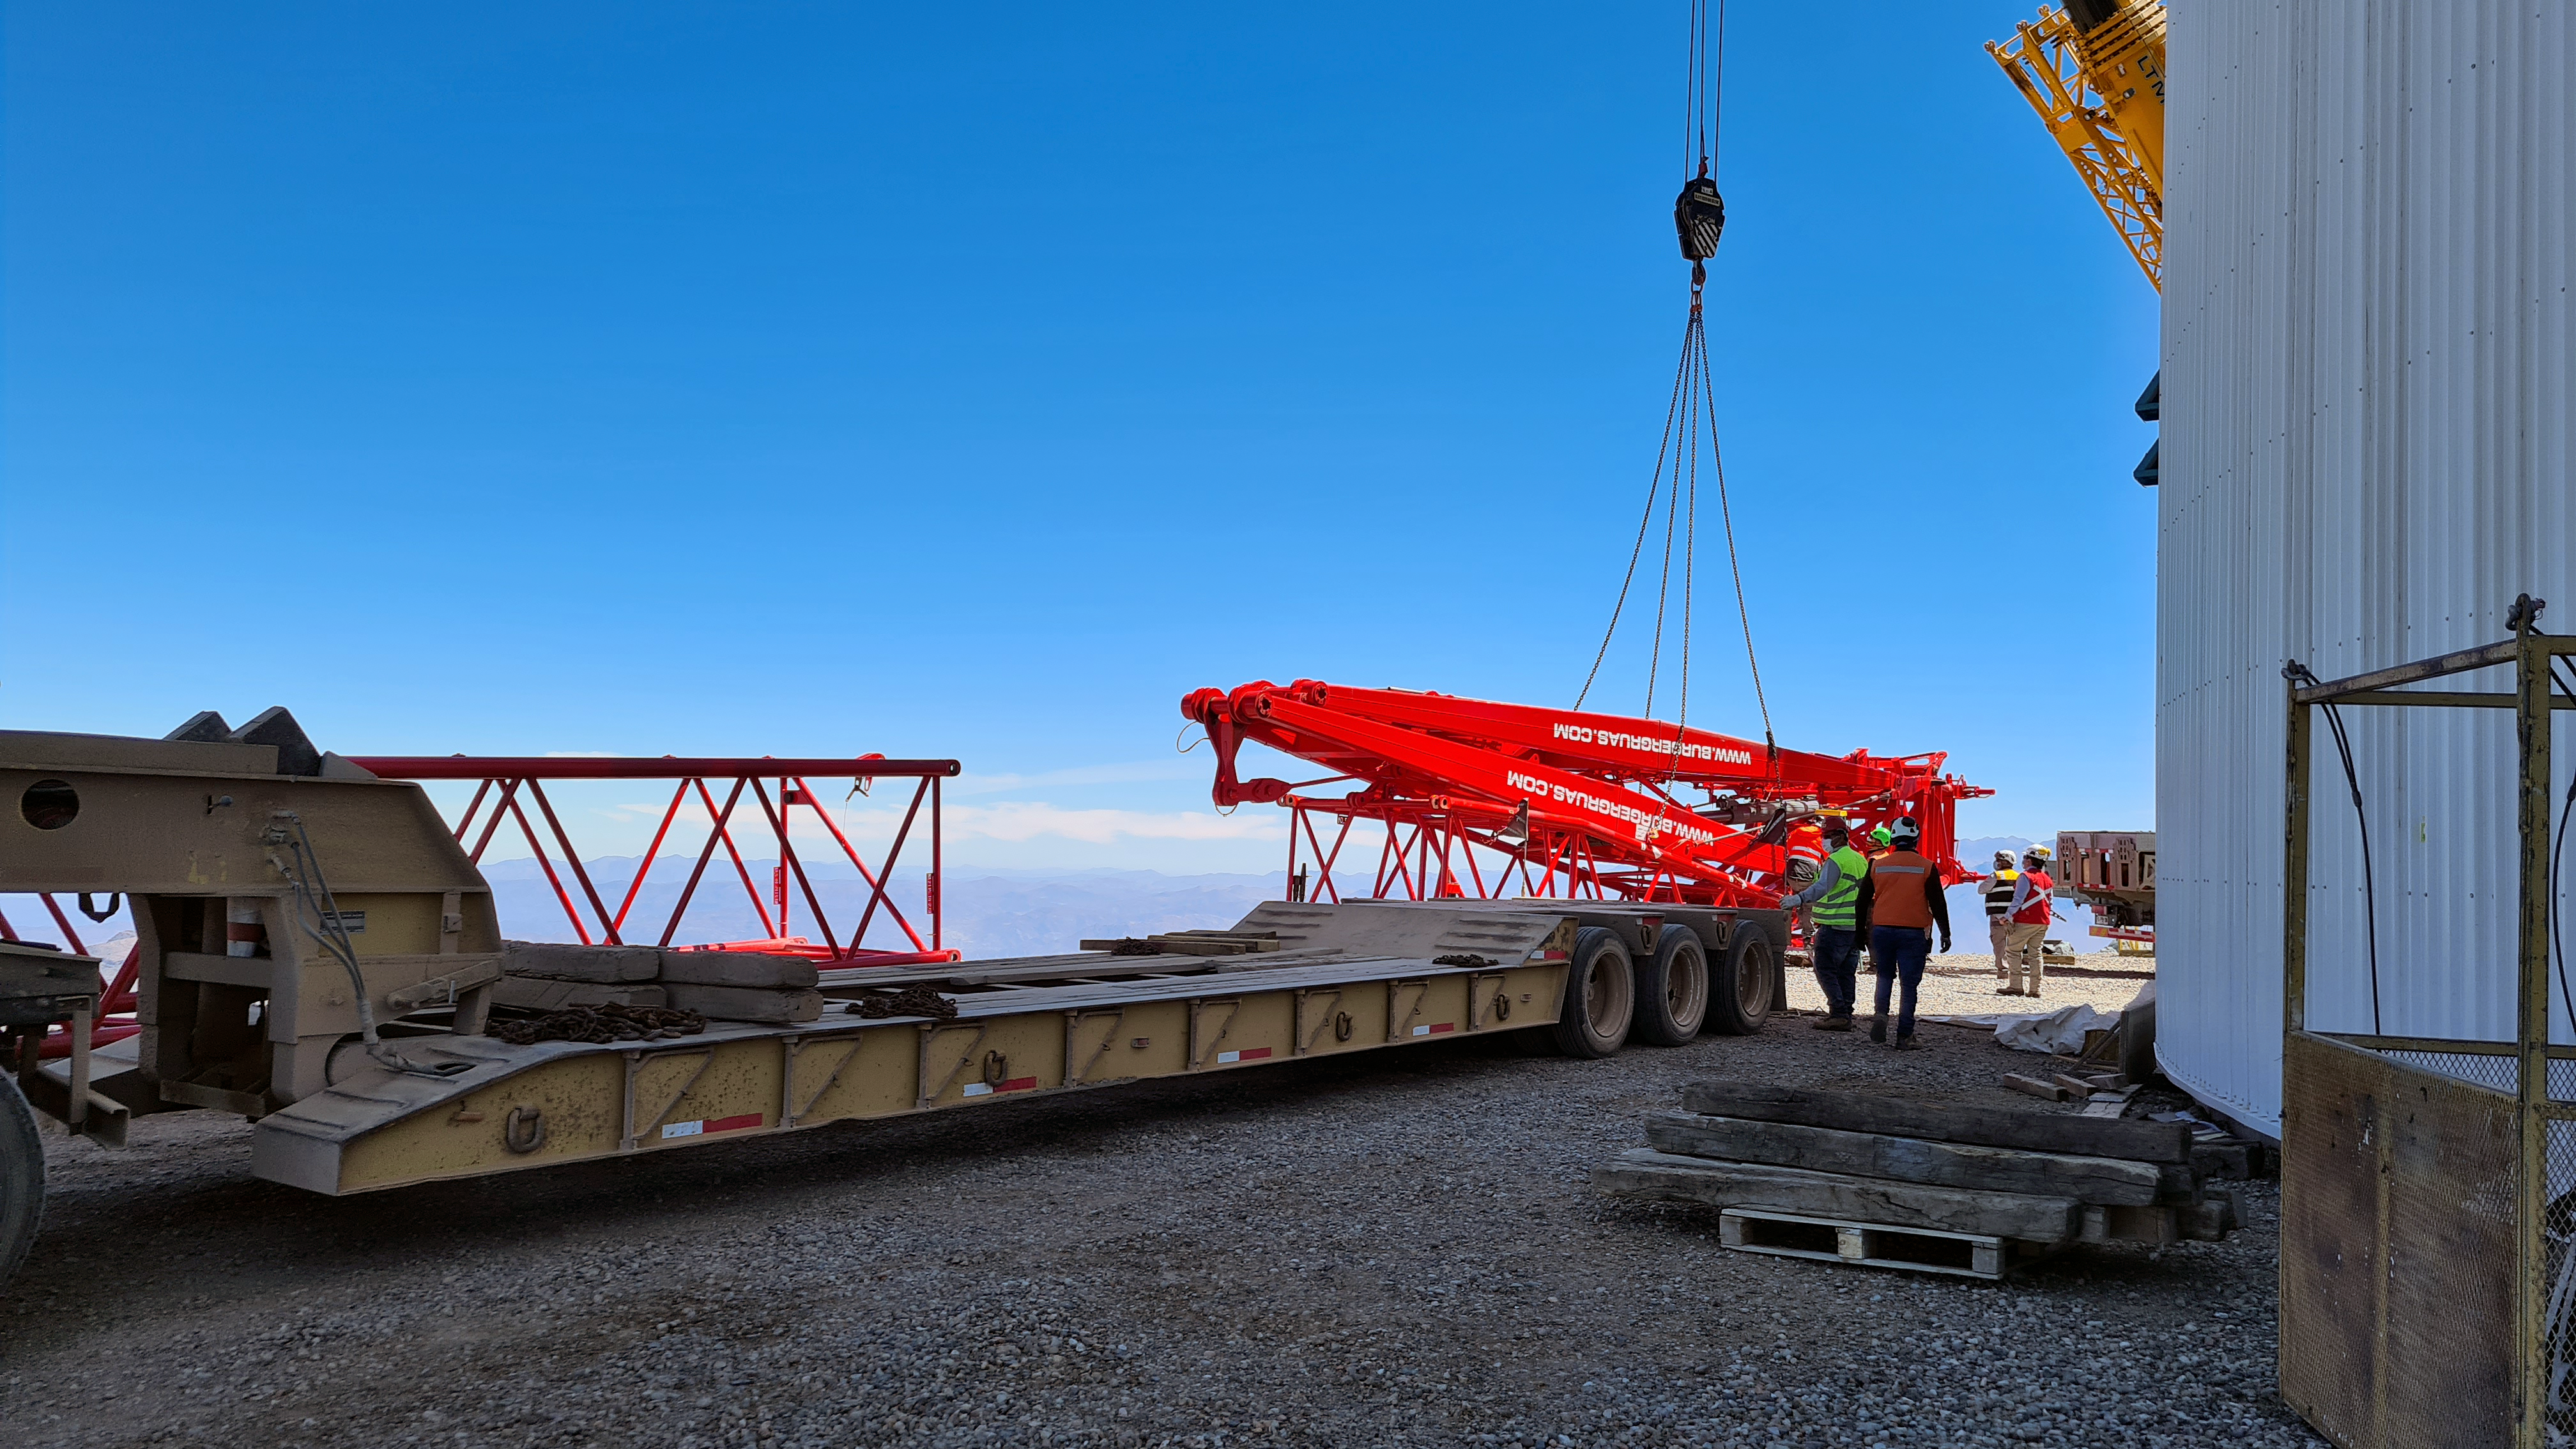

Rubin November, 2020

Construction activity on Cerro Pachón continues to expand, with approximately 40 people working on the summit each day last week. That will increase this week with the restart of the team installing critical telescope utilities. The contracted team for the dome is now about 20 people who are focused on getting the dome enclosed before the TMA team arrives in January. The dome cladding is going up fast!

Credit: Rubin Obs/NSF/AURA